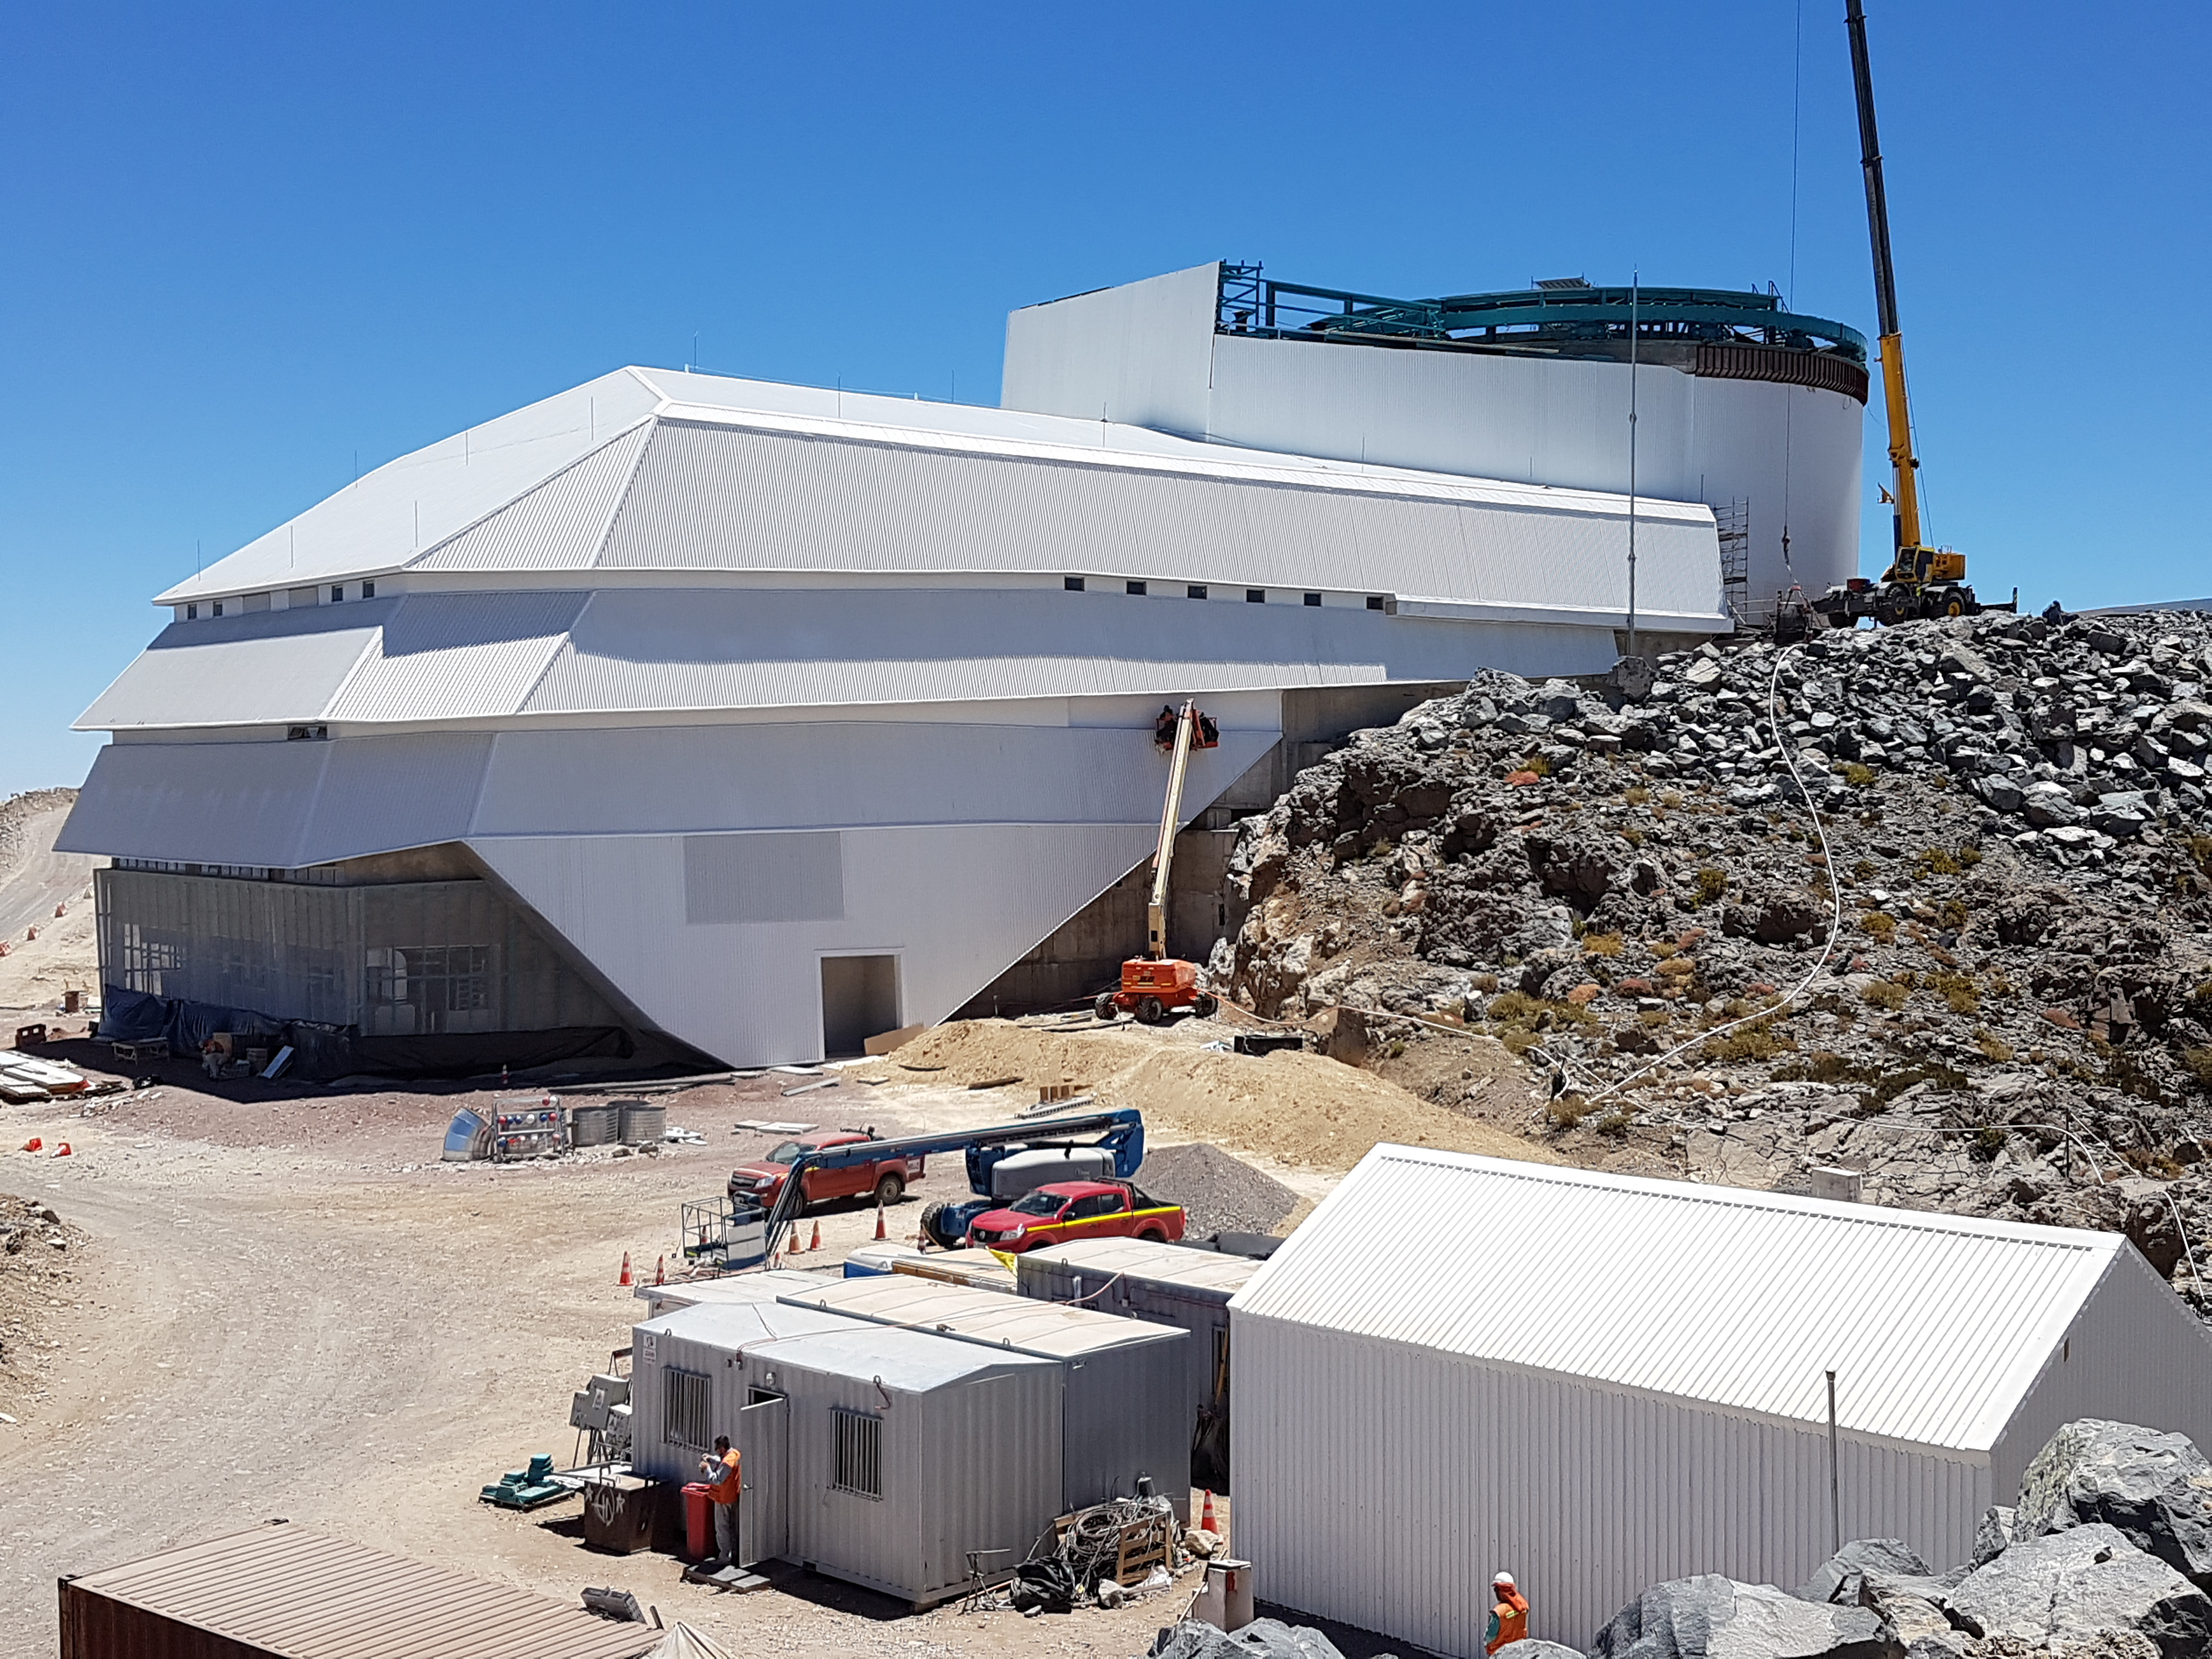

General Views

General Views

Credit: Rubin Observatory/NSF/AURA